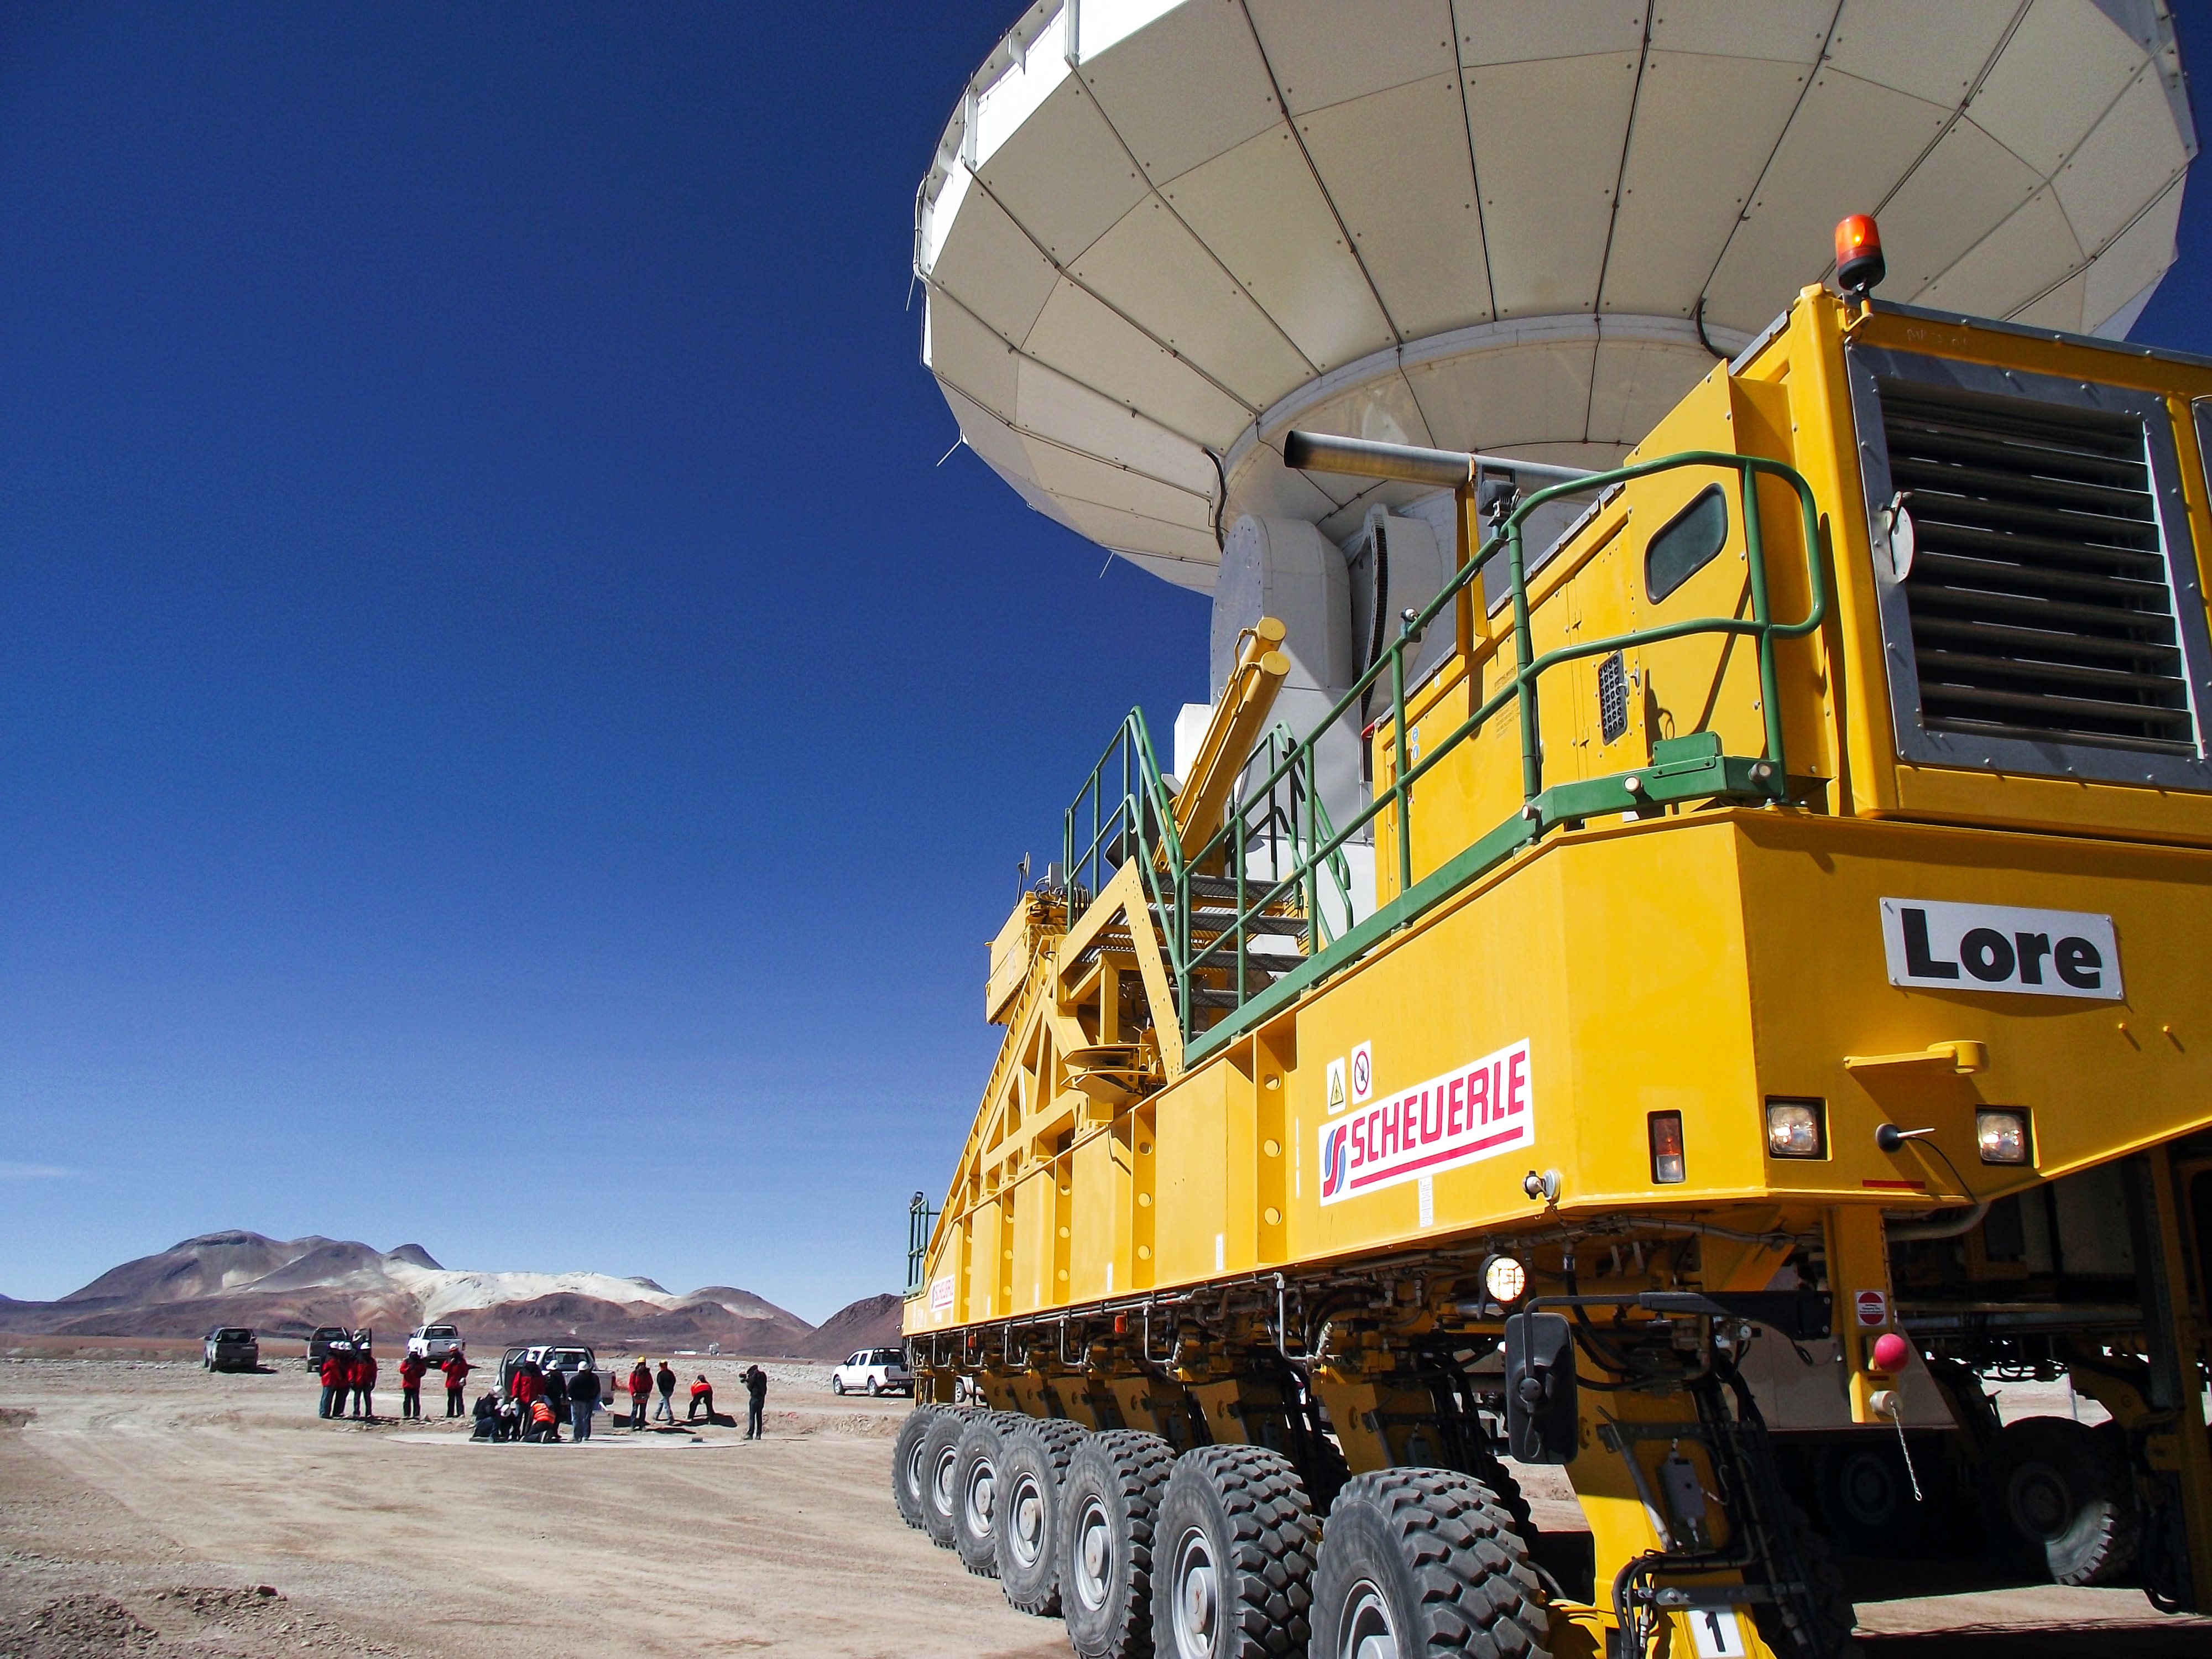

ALMA's 9th antenna takes its position at the AOS

The ALMA transporter Lore arrives at the Array Operations Site (AOS), located at an altitude of 5000 metres on the Chajnantor plateau. Here, the 28-wheel vehicle is ready to position the 9th ALMA antenna on the chosen foundation pad. This operation took place on 12 December 2010.

Credit: ALMA (ESO/NAOJ/NRAO)